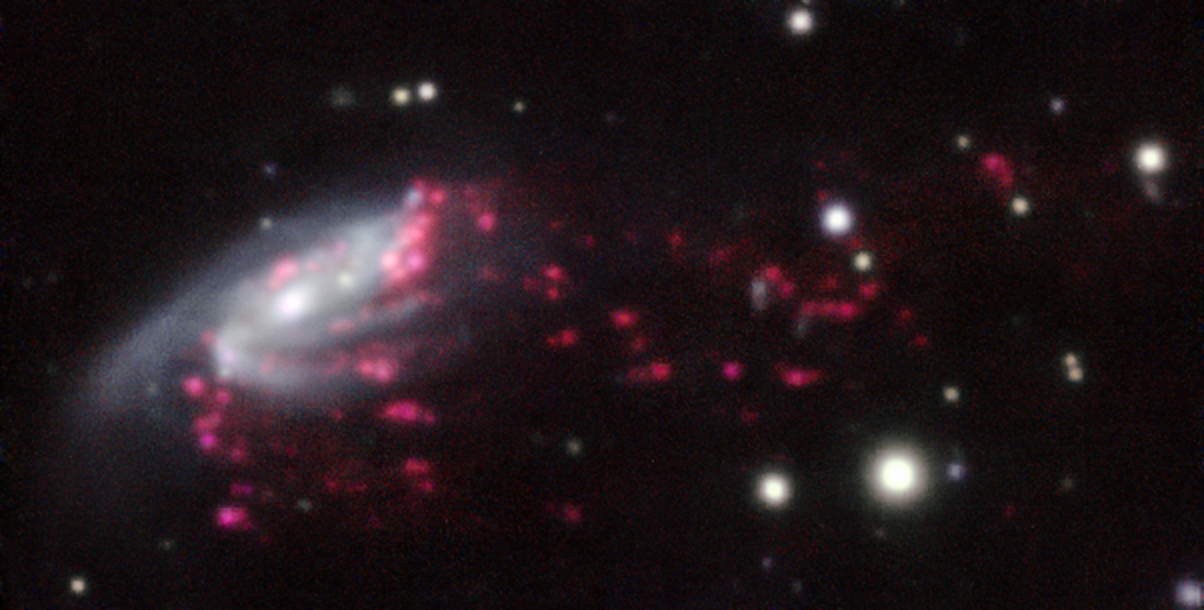

Example of a jellyfish galaxy

Observations of “Jellyfish galaxies” with ESO’s Very Large Telescope have revealed a previously unknown way to fuel supermassive black holes. It seems the mechanism that produces the tentacles of gas and newborn stars that give these galaxies their nickname also makes it possible for the gas to reach the central regions of the galaxies, feeding the black hole that lurks in each of them and causing it to shine brilliantly.

This picture of one of the galaxies, nicknamed JW206, from the MUSE instrument on ESO’s Very Large Telescope in Chile, shows clearly how material is streaming out of the galaxy in long tendrils. Red shows the glow from ionised hydrogen gas and the whiter regions are where most of the stars in the galaxy are located.

Credit: ESO/GASP collaboration